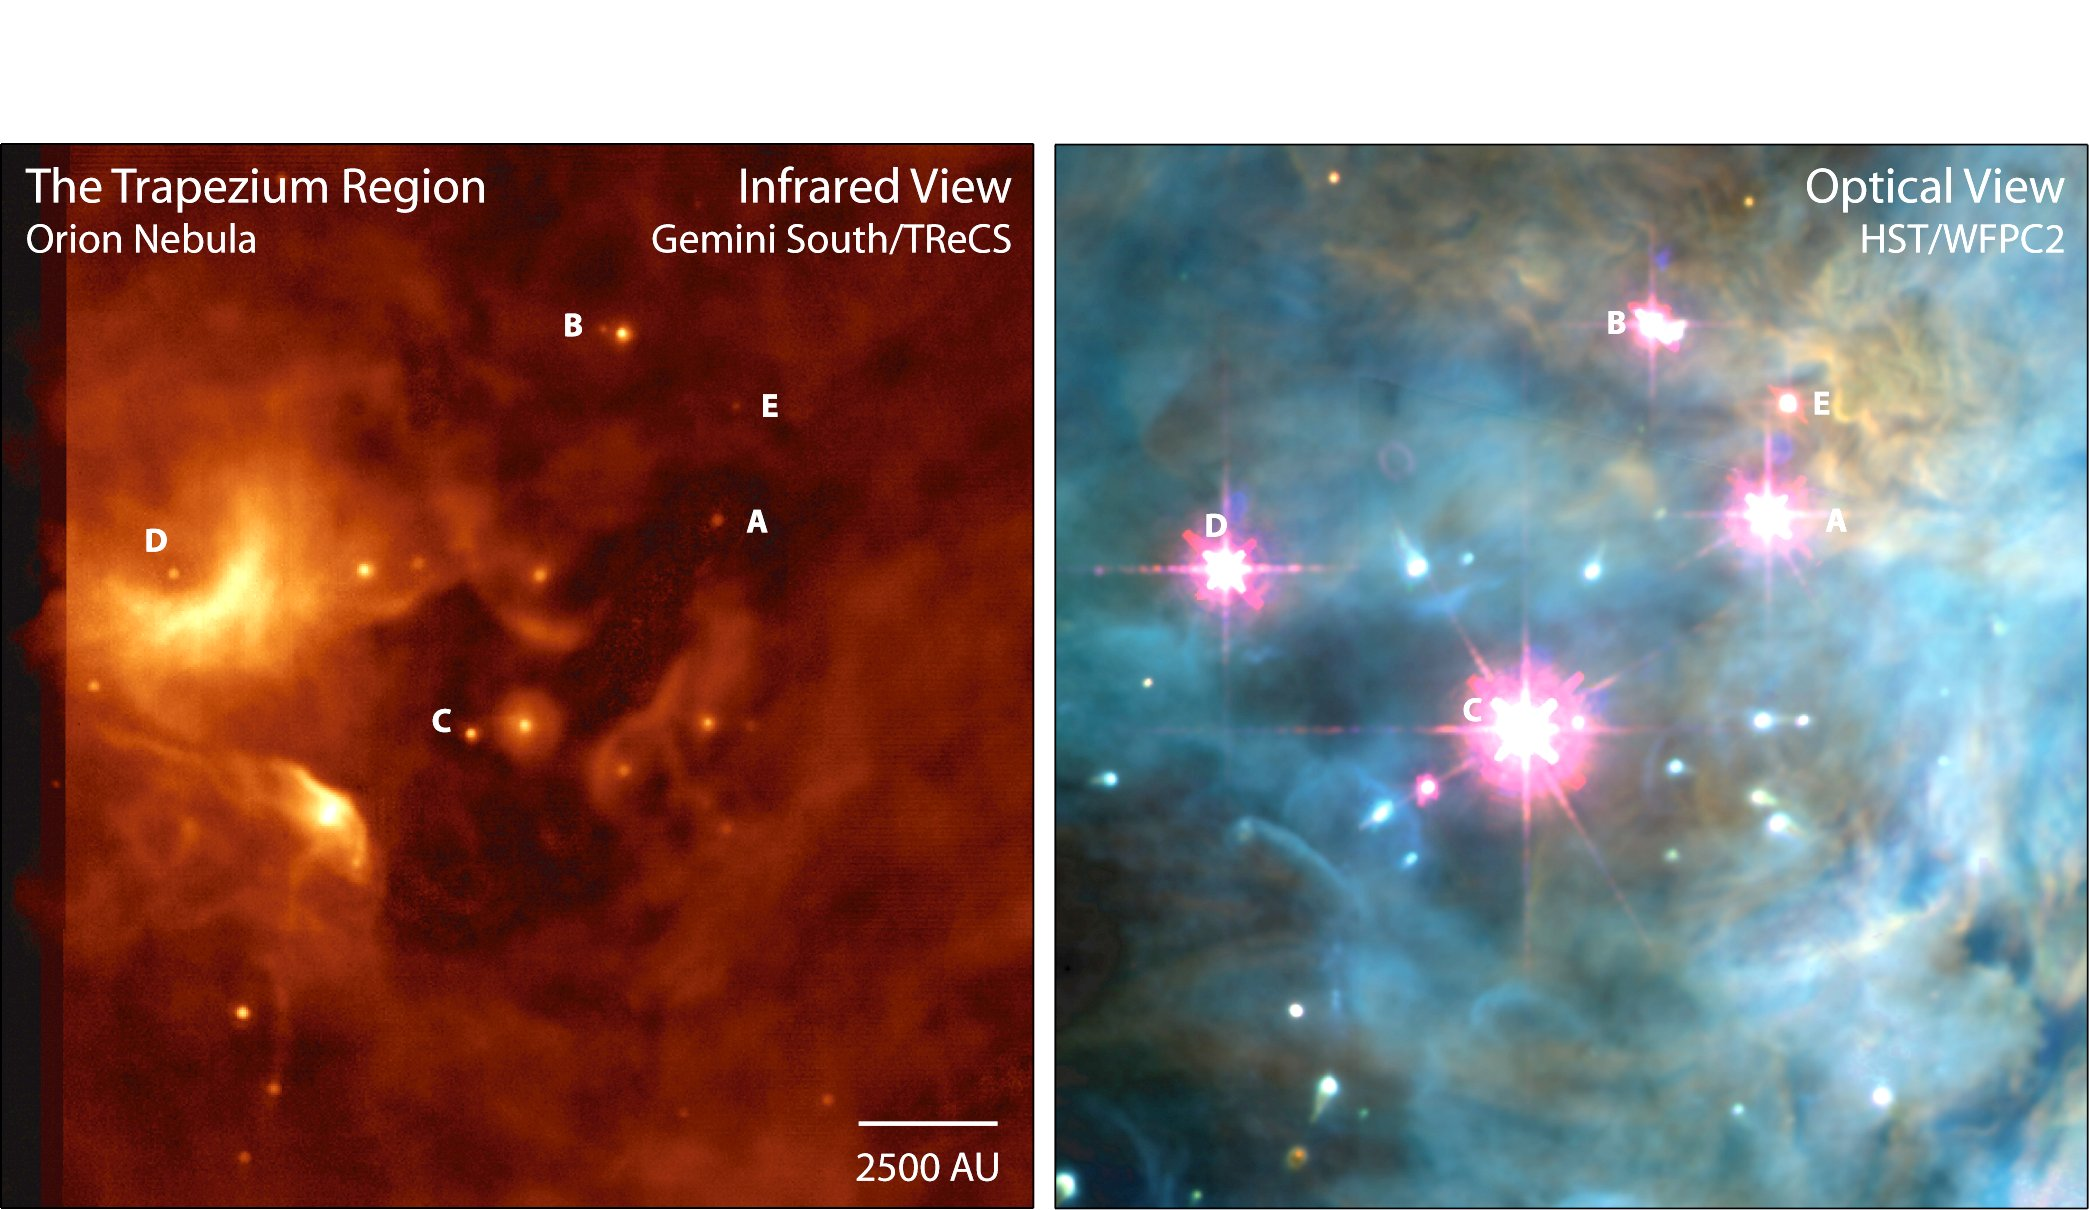

Transition between Gemini and Hubble observations

Gif animation shows a transition between the Gemini South Mid-Infrared T-ReCS image of the Trapesium region of the Orion Nebula (left) and the optical Hubble Space Telescope WFPC2 image of the same field (right). Dust structures can be seen in unprecedented spatial detail in this T-ReCS image obtained at Gemini South. The brightest Trapesium stars are labeled in both images. Images are courtesy of Nathan Smith (U. Colorado) and are from Astronomical Journal article by Smith et al. (2005), AJ, 130, 1763. ]

Credit: International Gemini Observatory/NOIRLab/NSF/AURA